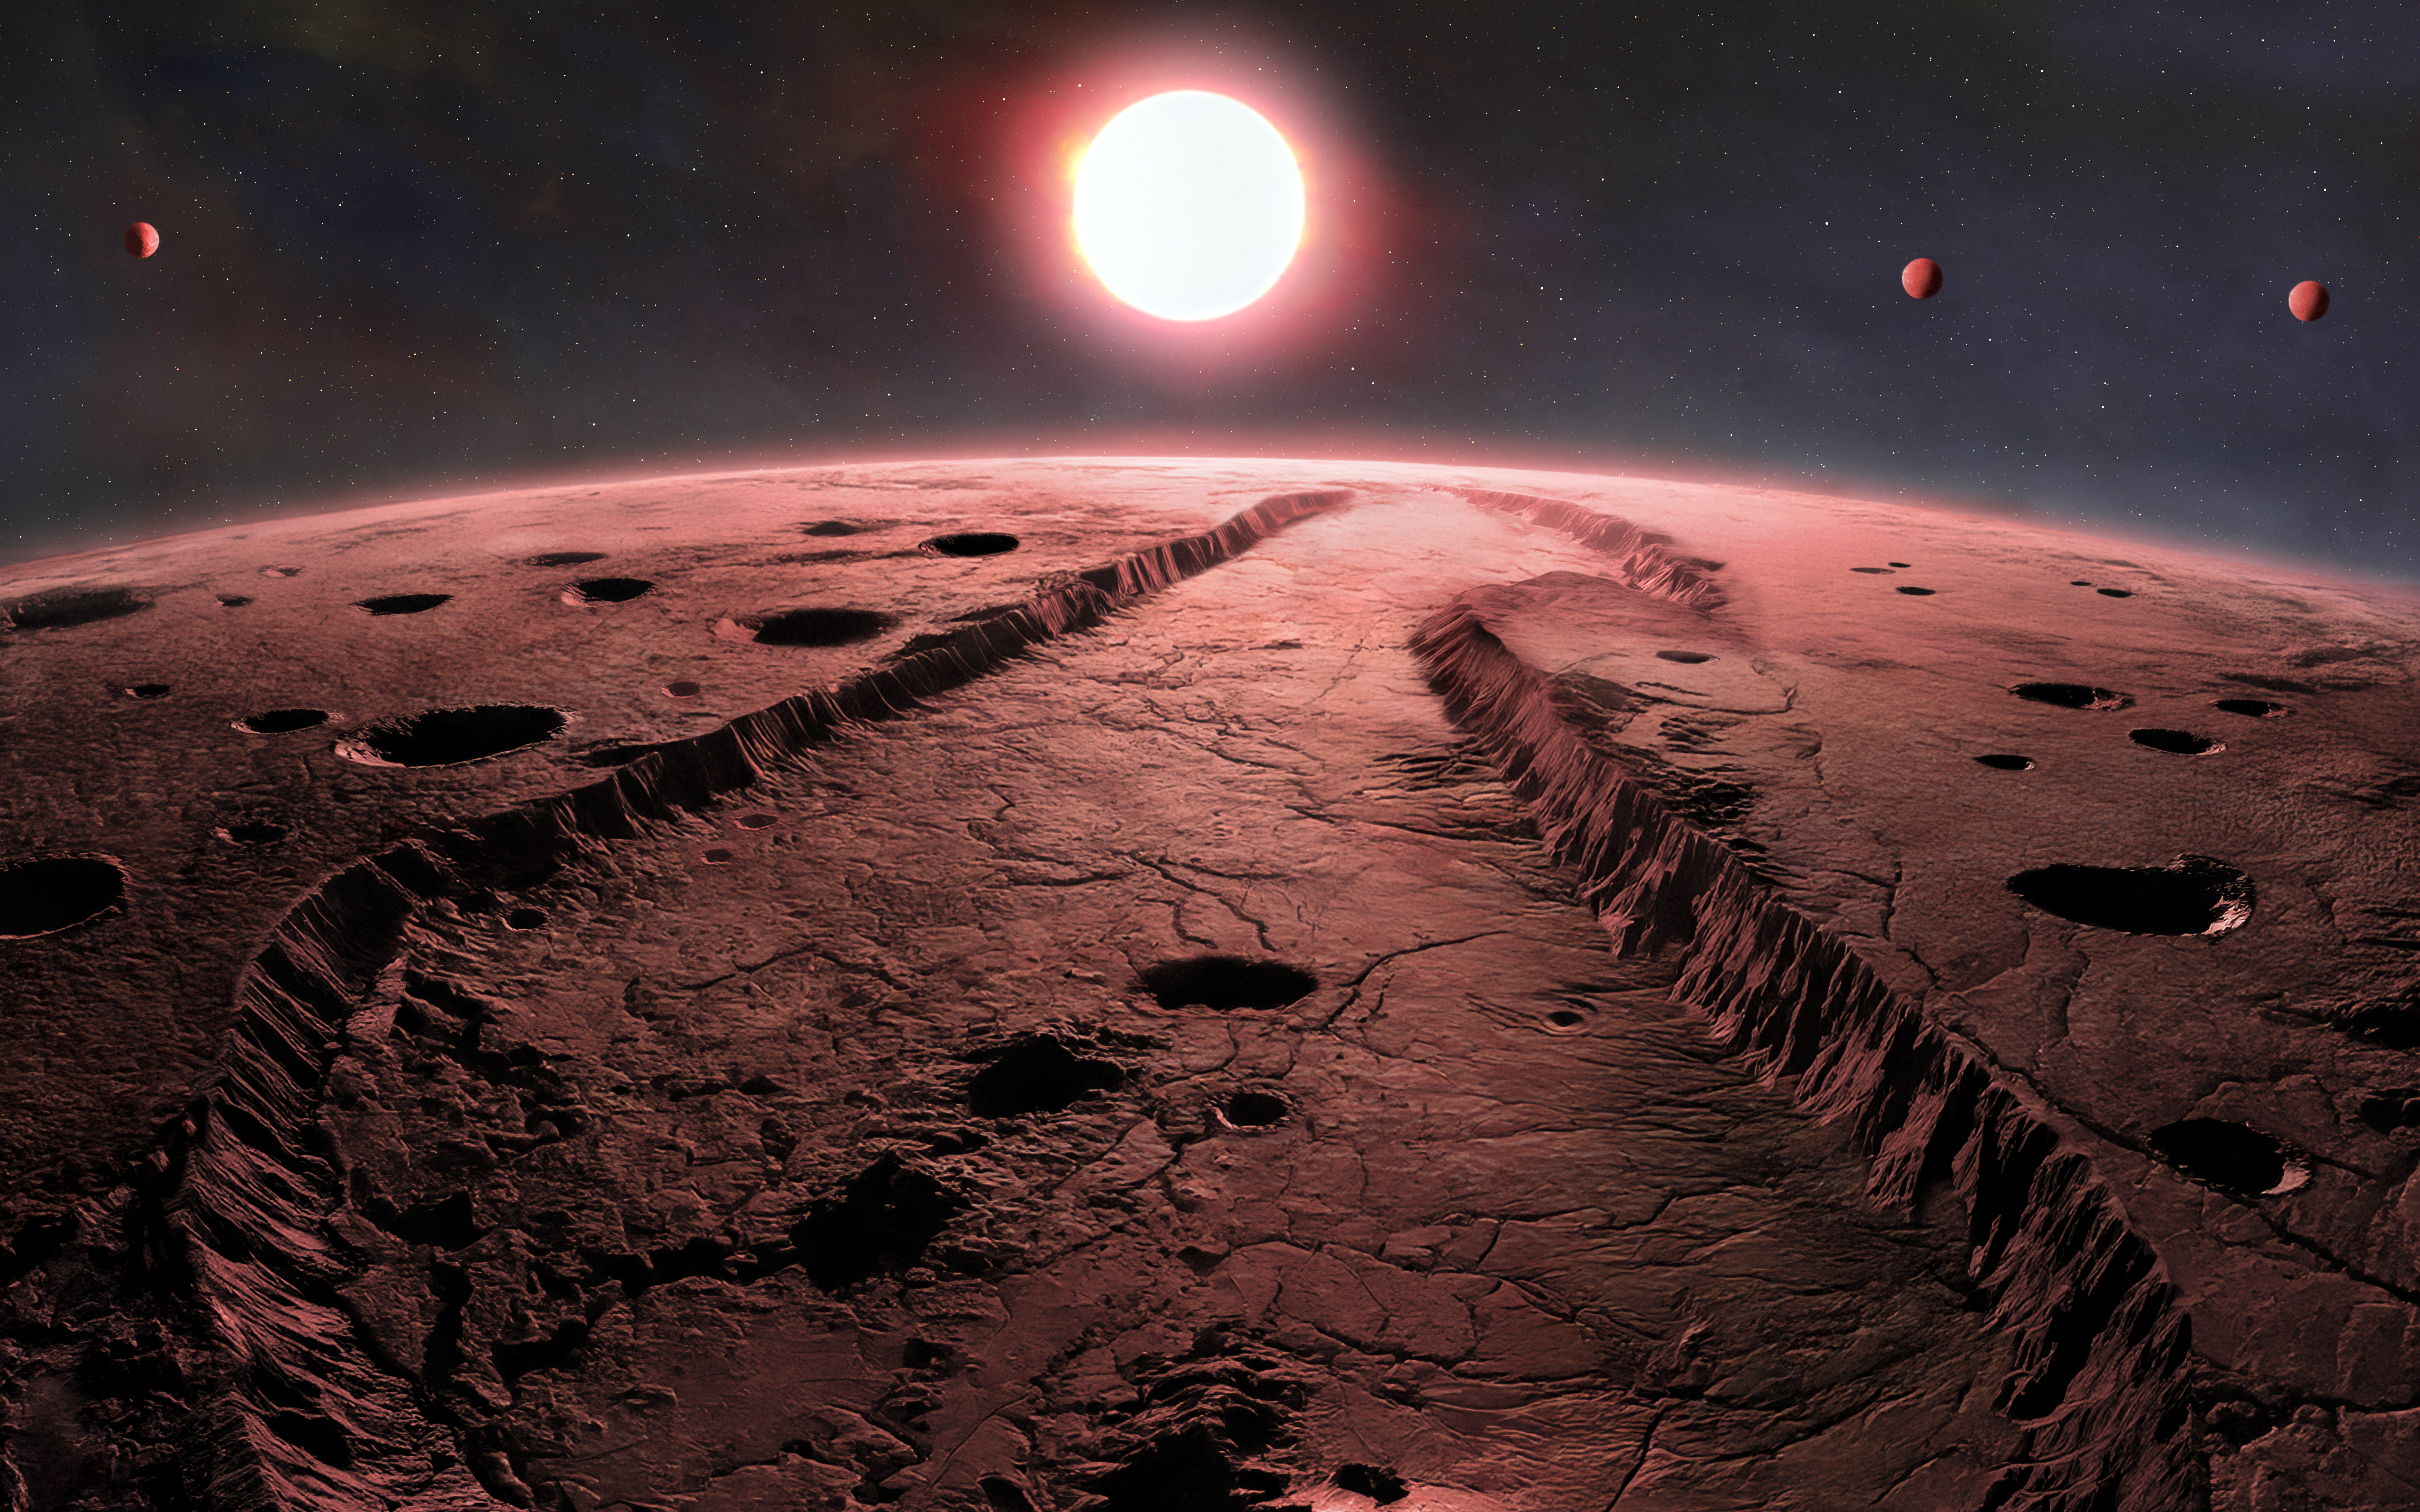

Artist’s Illustration of Exoplanets Orbiting Barnard’s Star

For a century, astronomers have been studying Barnard’s Star in the hope of finding planets around it. First discovered by E. E. Barnard at Yerkes Observatory in 1916, it is the nearest single star system to Earth. Now, using in part the Gemini North telescope, one half of the International Gemini Observatory, partly funded by the U.S. National Science Foundation and operated by NSF NOIRLab, astronomers have discovered four sub-Earth exoplanets orbiting the star. One of the planets is the least massive exoplanet ever discovered using the radial velocity technique, indicating a new benchmark for discovering smaller planets around nearby stars.

Credit: International Gemini Observatory/NOIRLab/NSF/AURA/P. Marenfeld